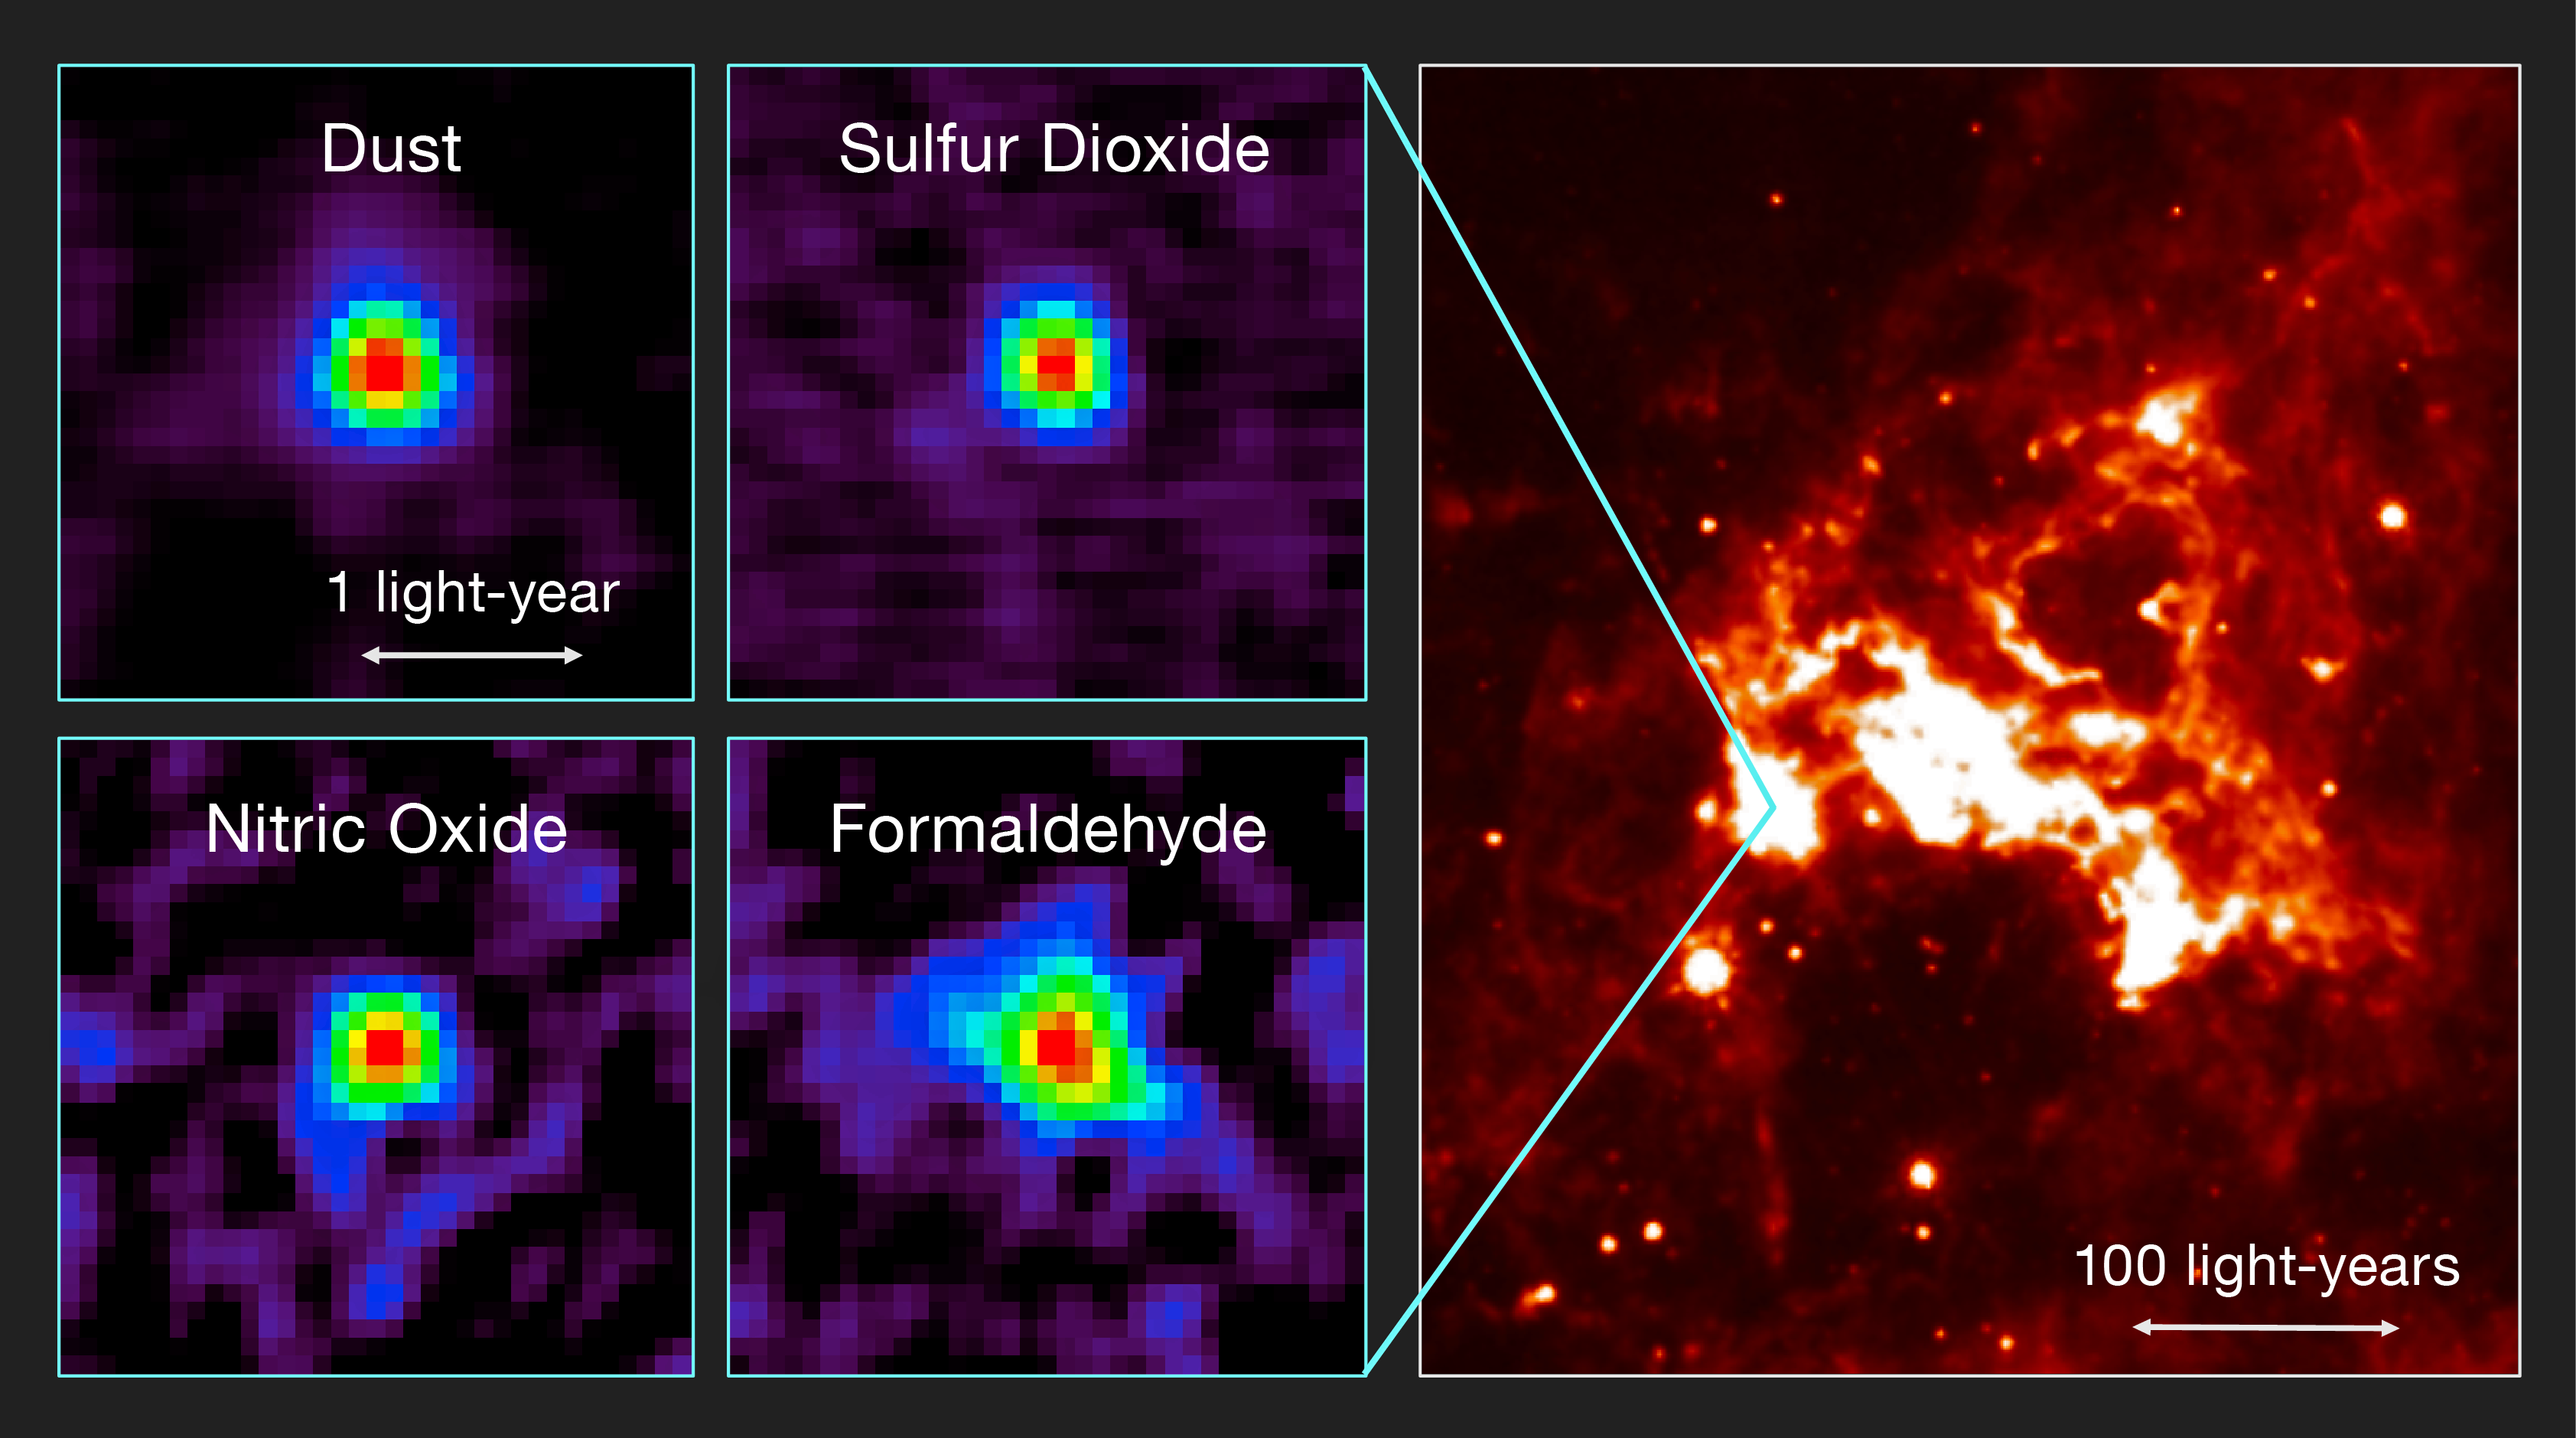

ALMA results and the region seen in infrared light

This figure shows observations of the first hot core to be found outside the Milky Way with ALMA and a view of the region of sky in infrared light.

Left: Distributions of molecular line emission from a hot molecular core in the Large Magellanic Cloud observed with ALMA. Emissions from dust, sulfur dioxide (SO2), nitric oxide (NO), and formaldehyde (H2CO) are shown as examples. Right: An infrared image of the surrounding star-forming region (based on data from the NASA/Spitzer Space Telescope).

Credit: T. Shimonishi/Tohoku University, ALMA (ESO/NAOJ/NRAO)